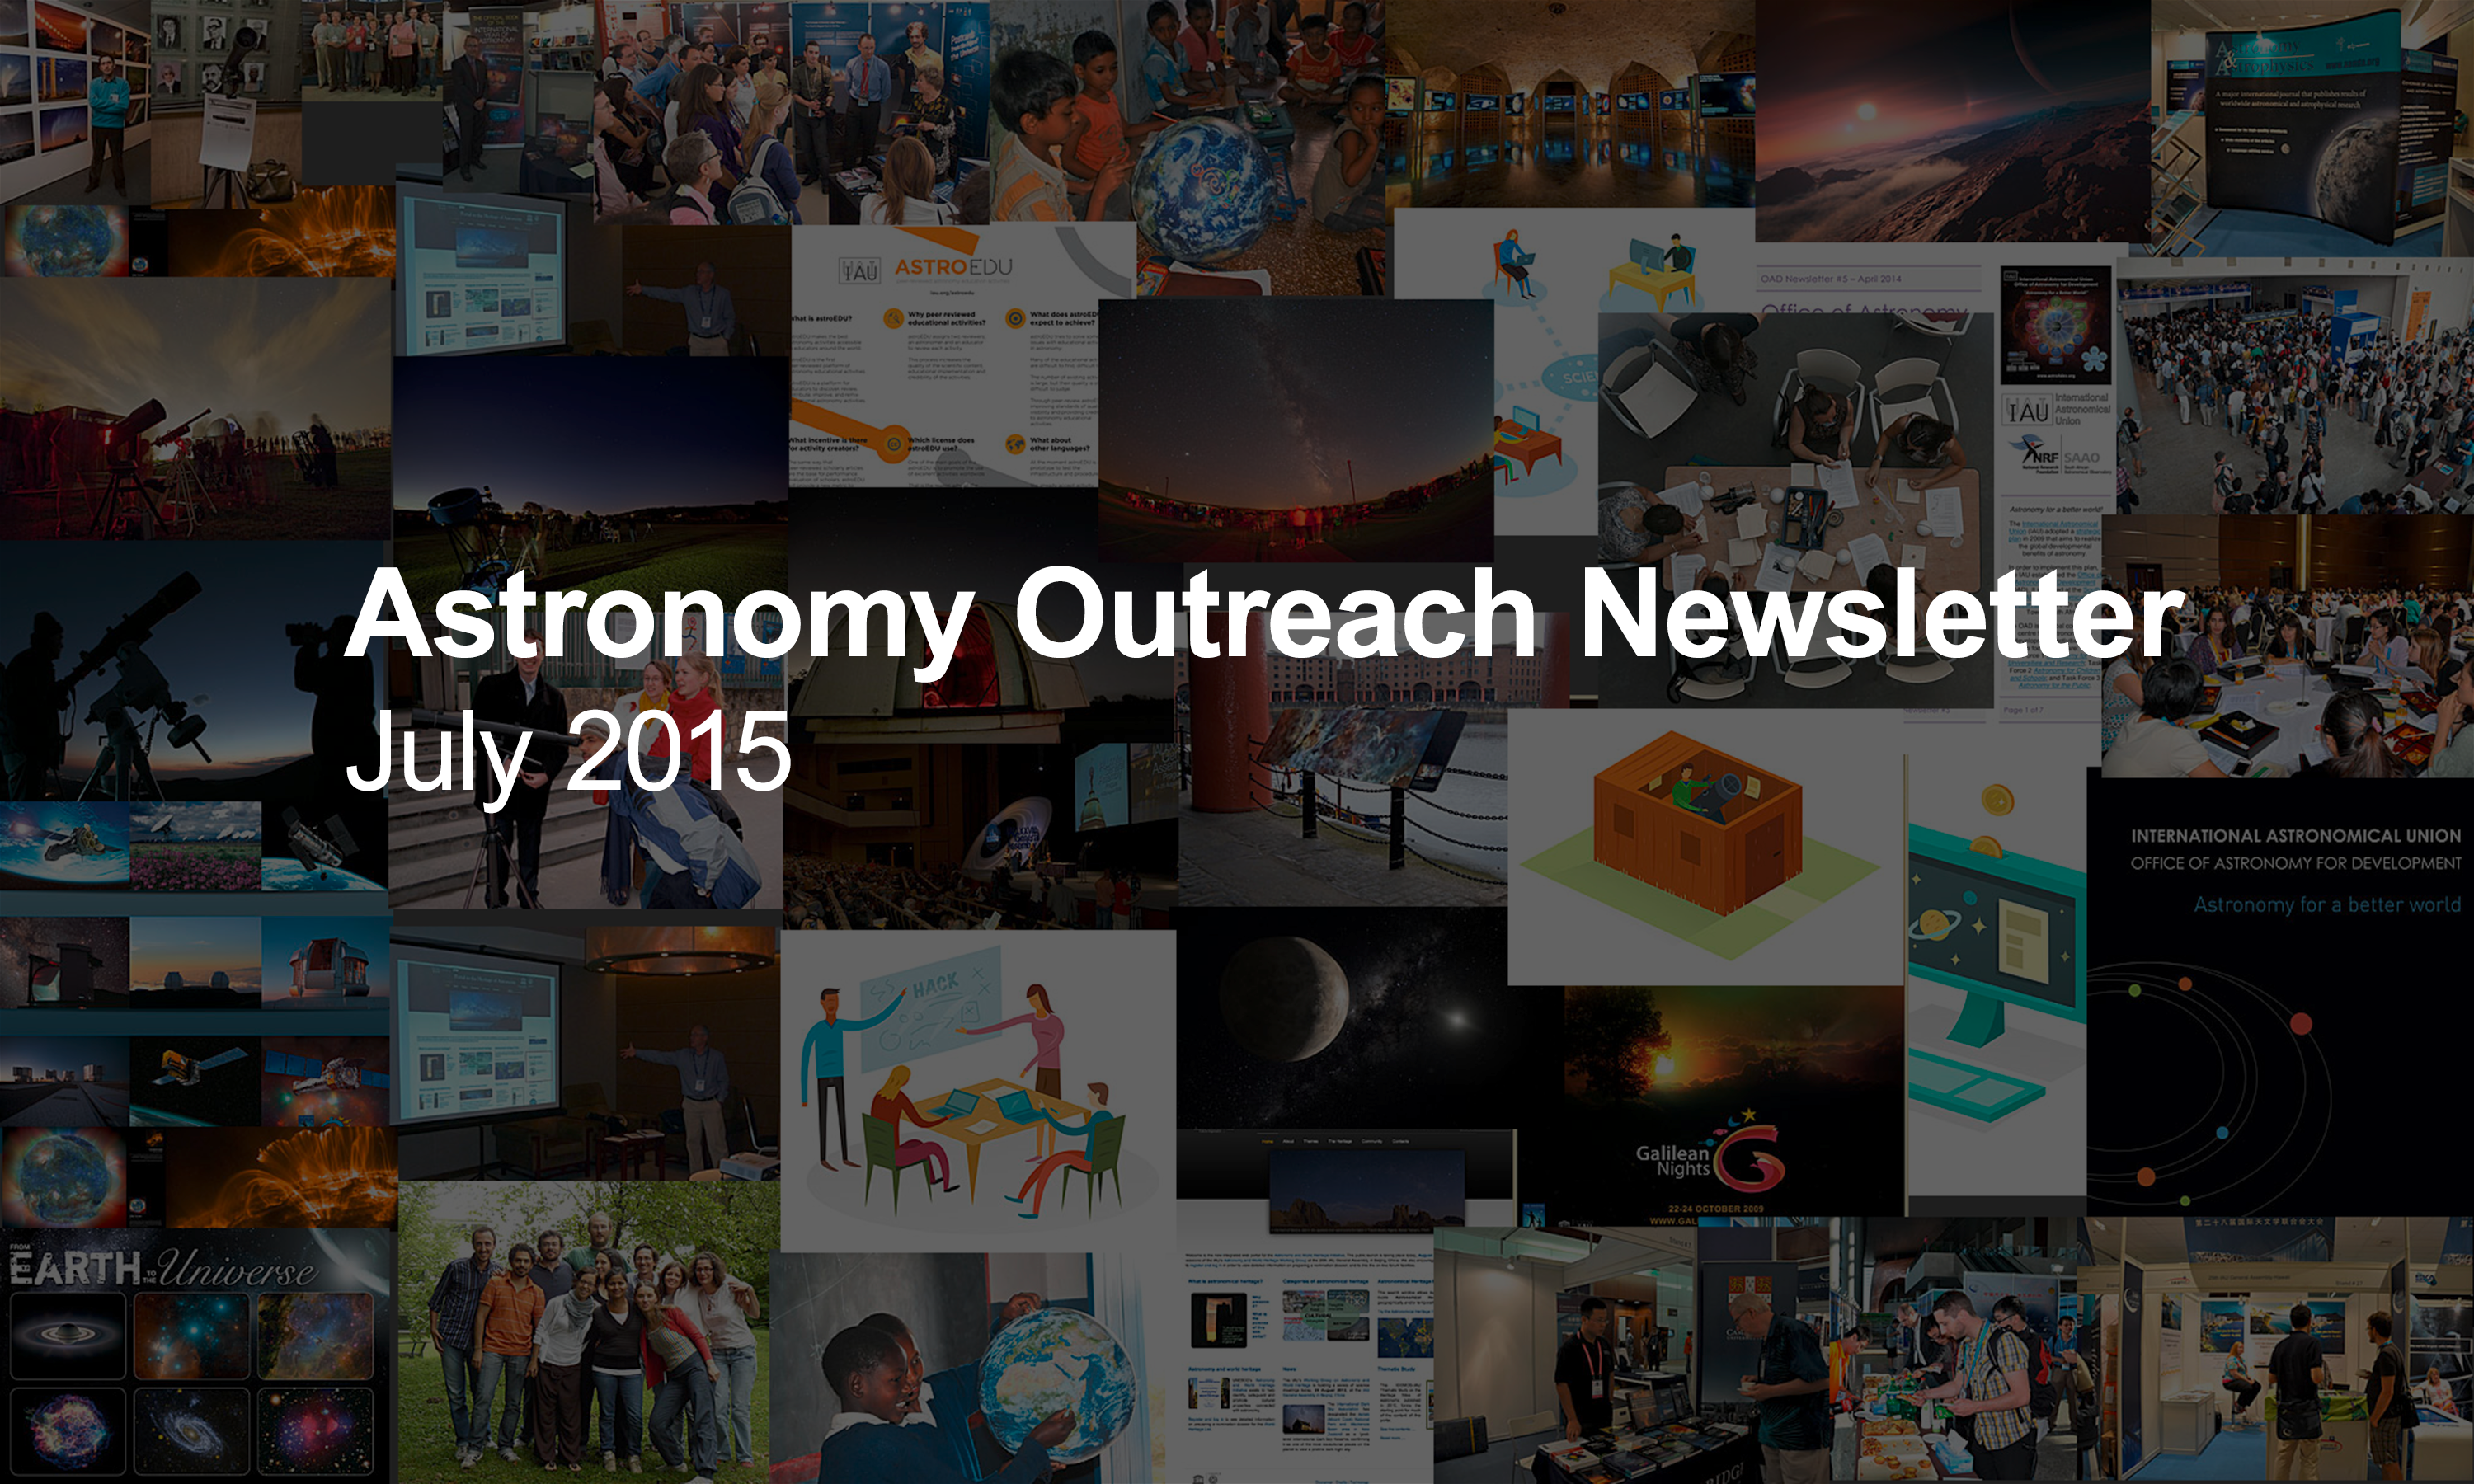

IAU Astronomy Outreach Newsletter #9 2015

IAU Astronomy Outreach Newsletter #9 2015 (July 2015 #1)

Credit: IAU